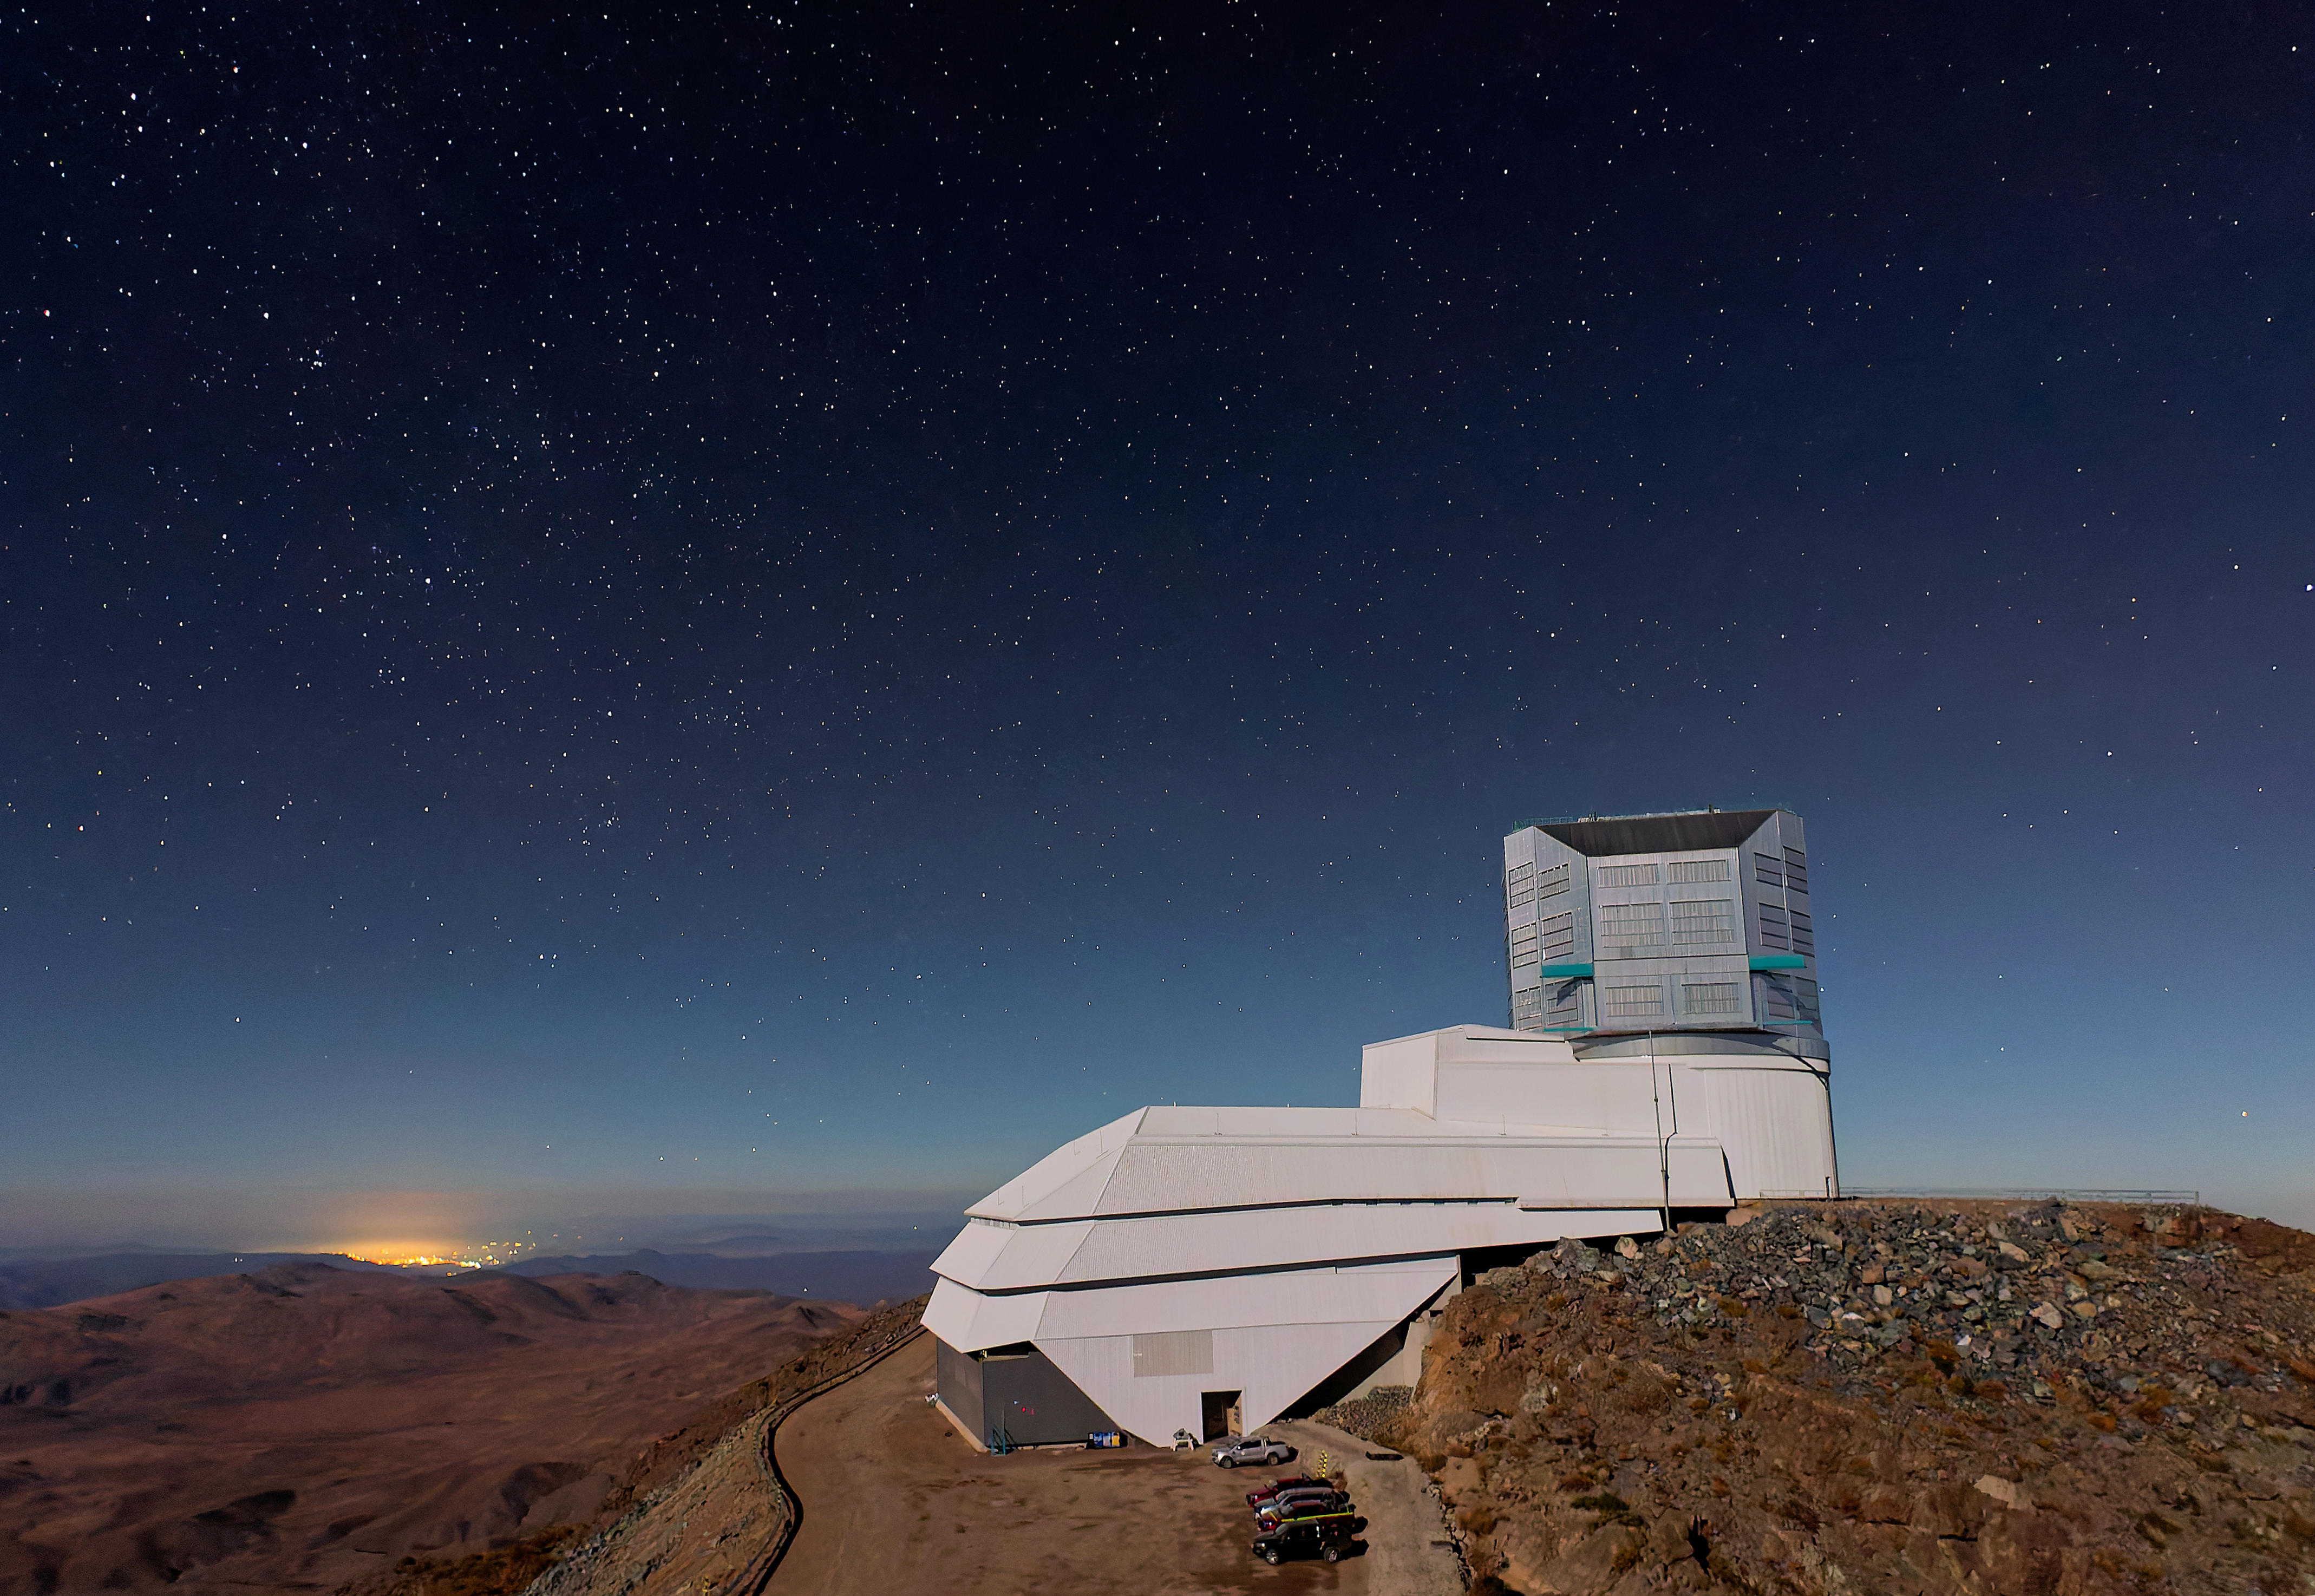

Rubin Amongst the Stars

The night sky dazzles over NSF–DOE Vera C. Rubin Observatory in this shot.

In late 2025, Rubin Observatory's will begin its decade-long Legacy Survey of Space and Time (LSST) to generate an ultra-wide, ultra-high-definition, time-lapse record of the Universe.

Credit: RubinObs/NSF/DOE/NOIRLab/SLAC/AURA/W. O'Mullane